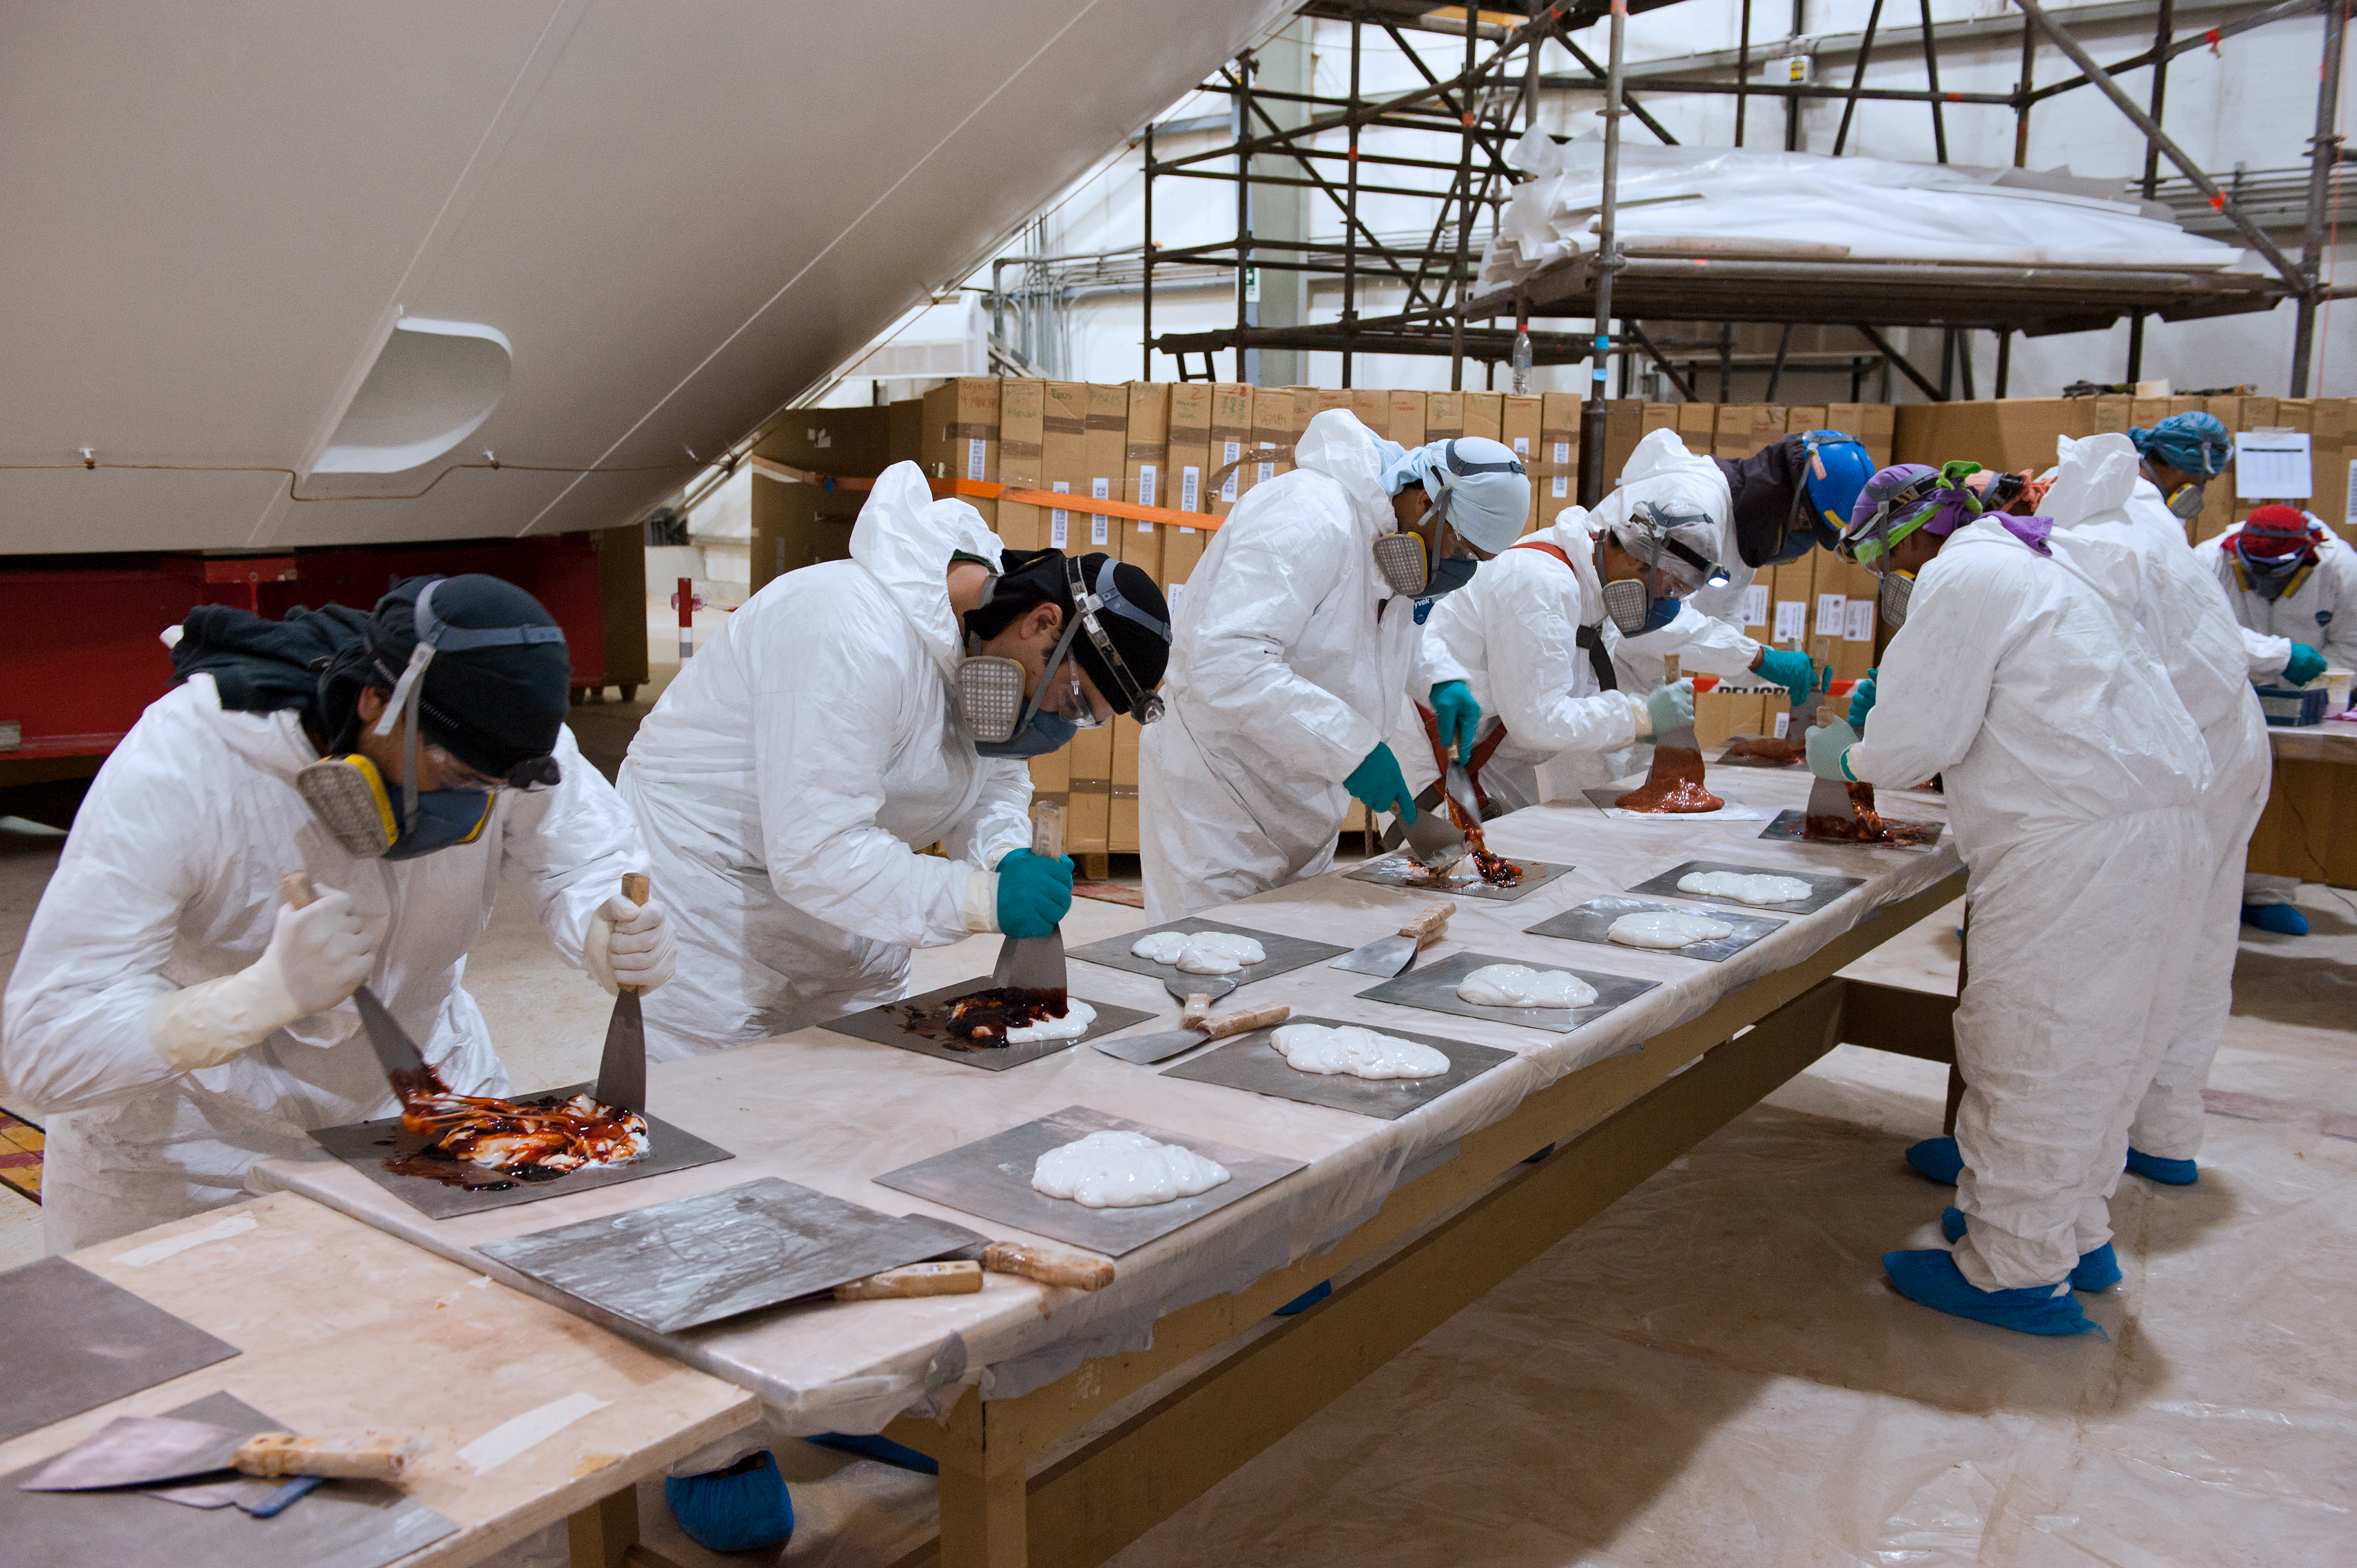

Glue for ALMA

At the ALMA Operations Support Facility (OSF), ESO Assembly site. Night time glueing of antenna reflectors section and preparation of the glue, which is weighed and the samples are sent off for analysis.

Credit: ESO/Max Alexander